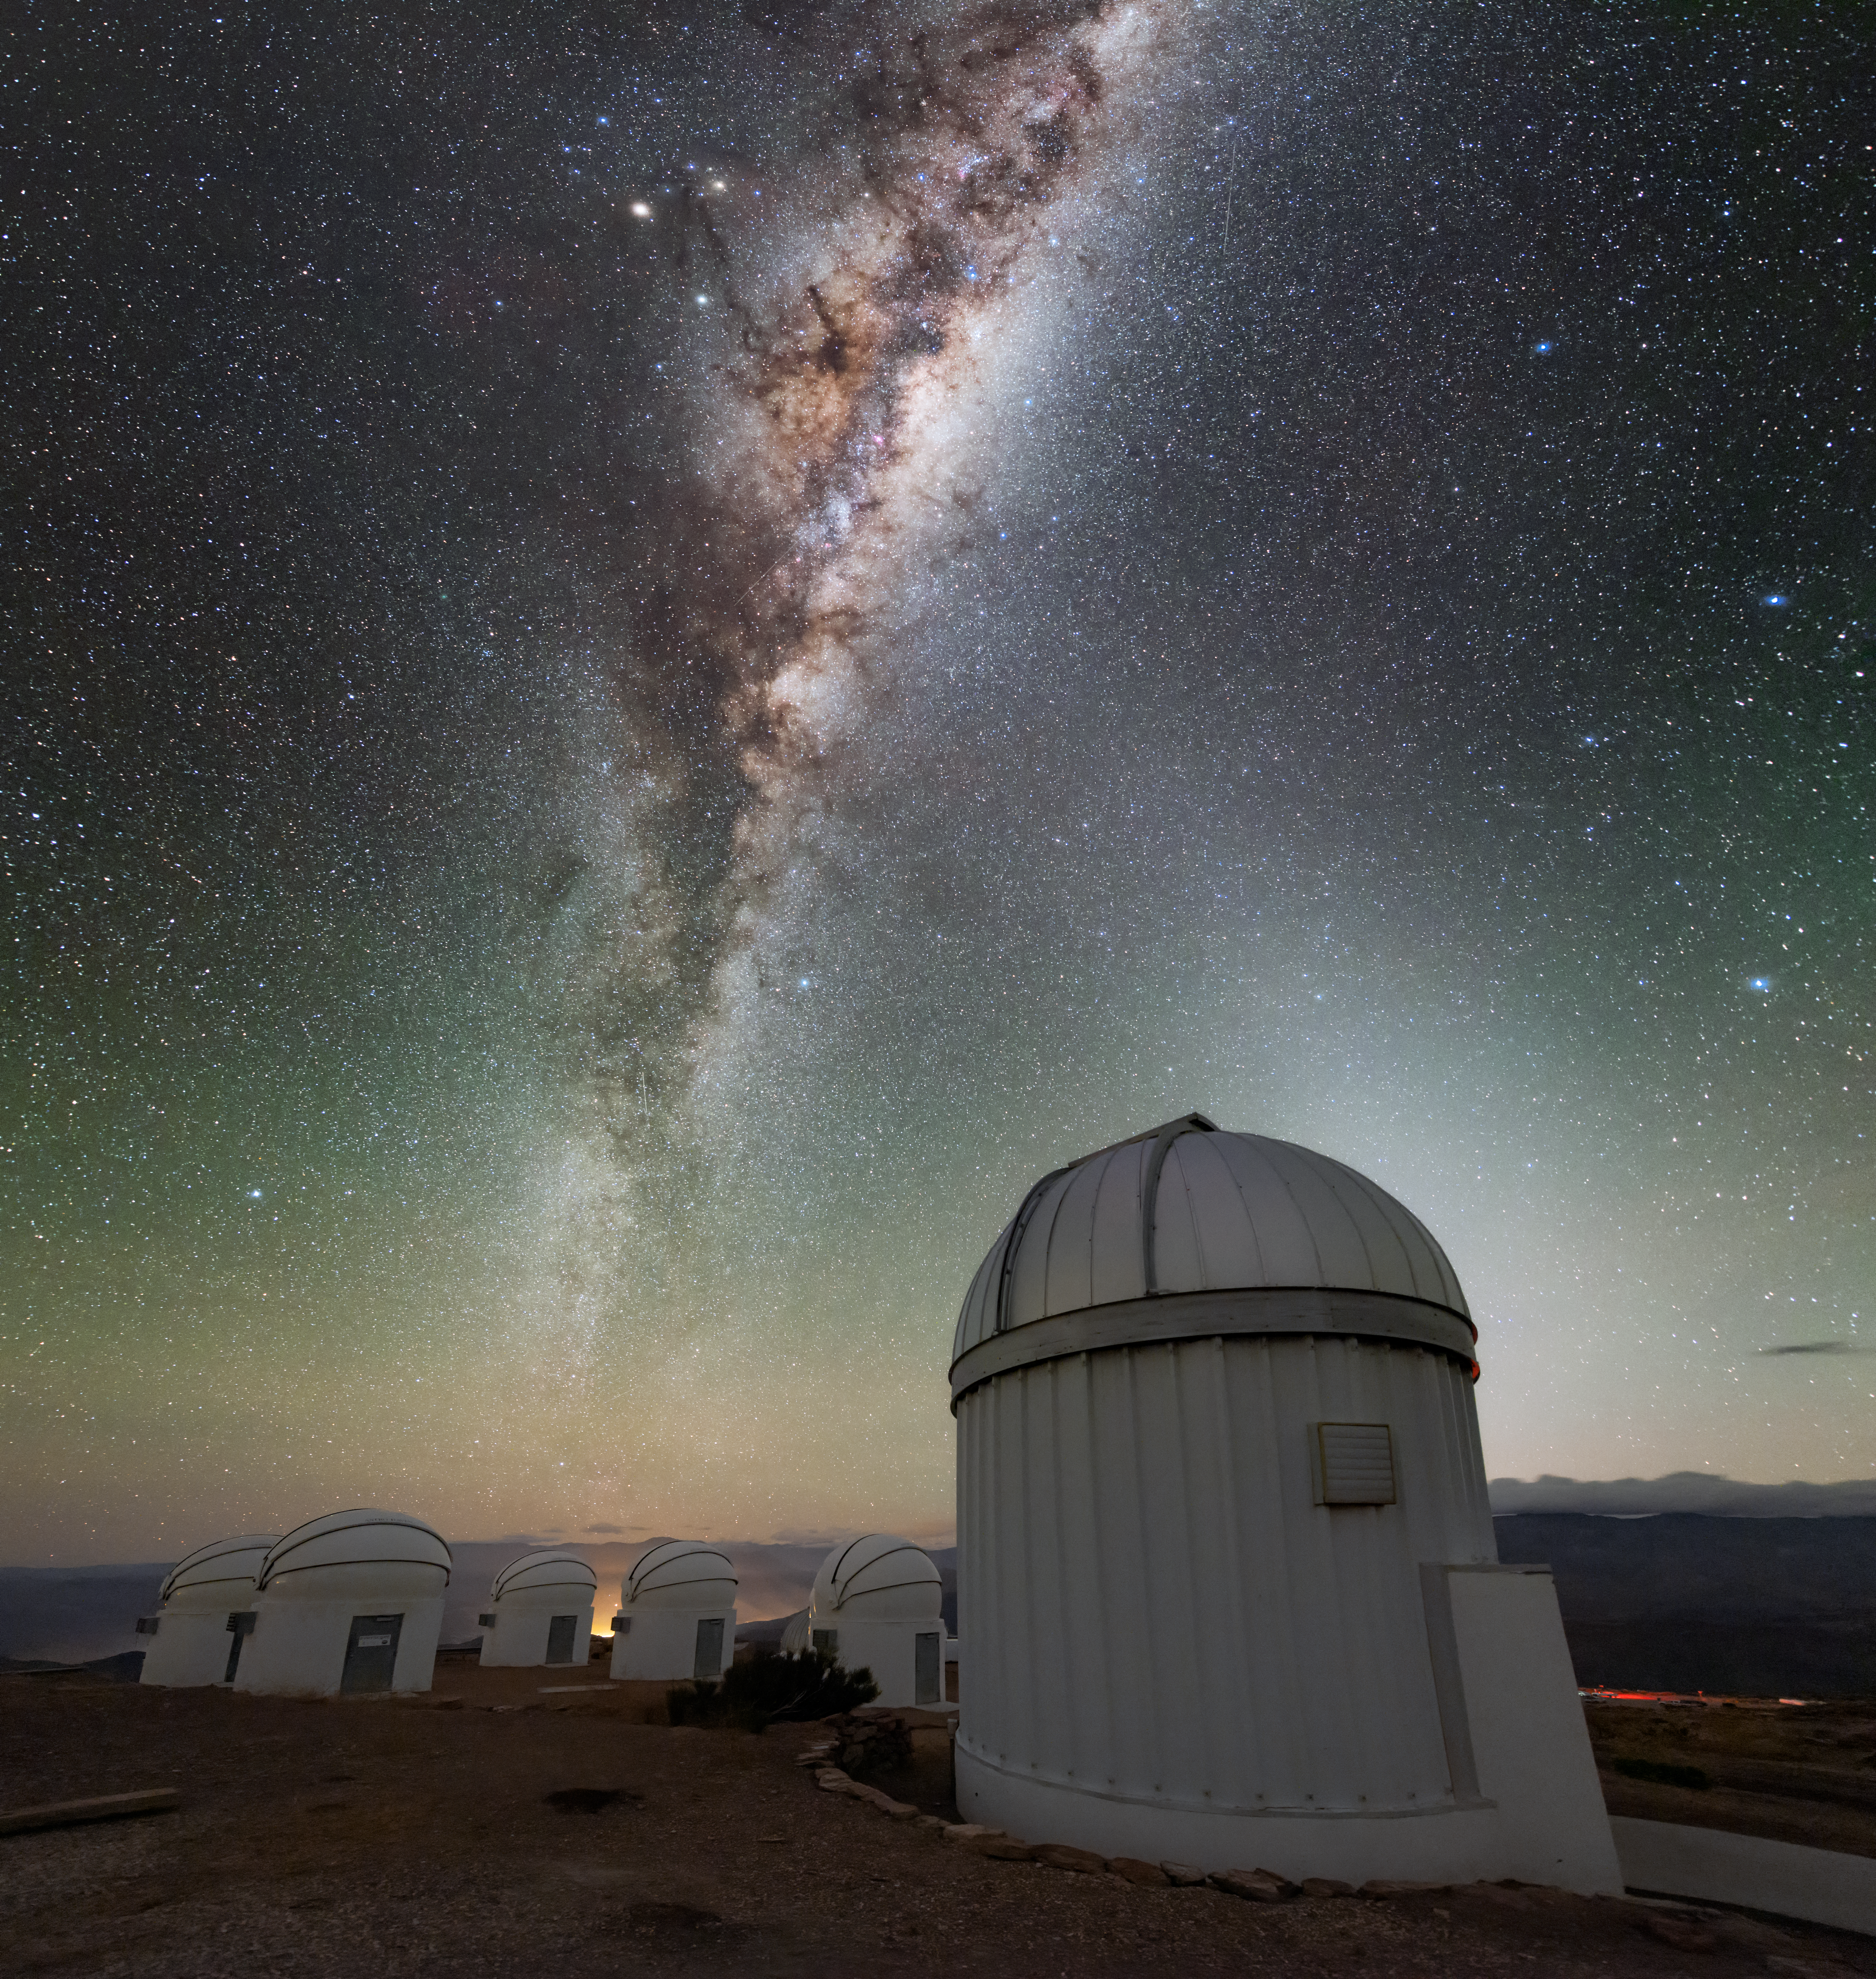

Foreground, Background, Backdrop

This image features a veritable panoply of telescopes, situated at the Cerro Tololo Inter-American Observatory (CTIO), a Program of NSF NOIRLab. In the foreground stands the Thai Southern Hemisphere Telescope, which forms part of Thai Robotic Telescope Network (TRTN) of The National Astronomical Research Institute of Thailand (NARIT). Five of the seven Panchromatic Robotic Optical Monitoring and Polarimetry Telescopes (PROMPT) are clustered in the background. However, you would be forgiven for overlooking the telescopes, given the truly extraordinary backdrop in this image — the Milky Way galaxy.

Credit: CTIO/NOIRLab/NSF/AURA/B. Tafreshi